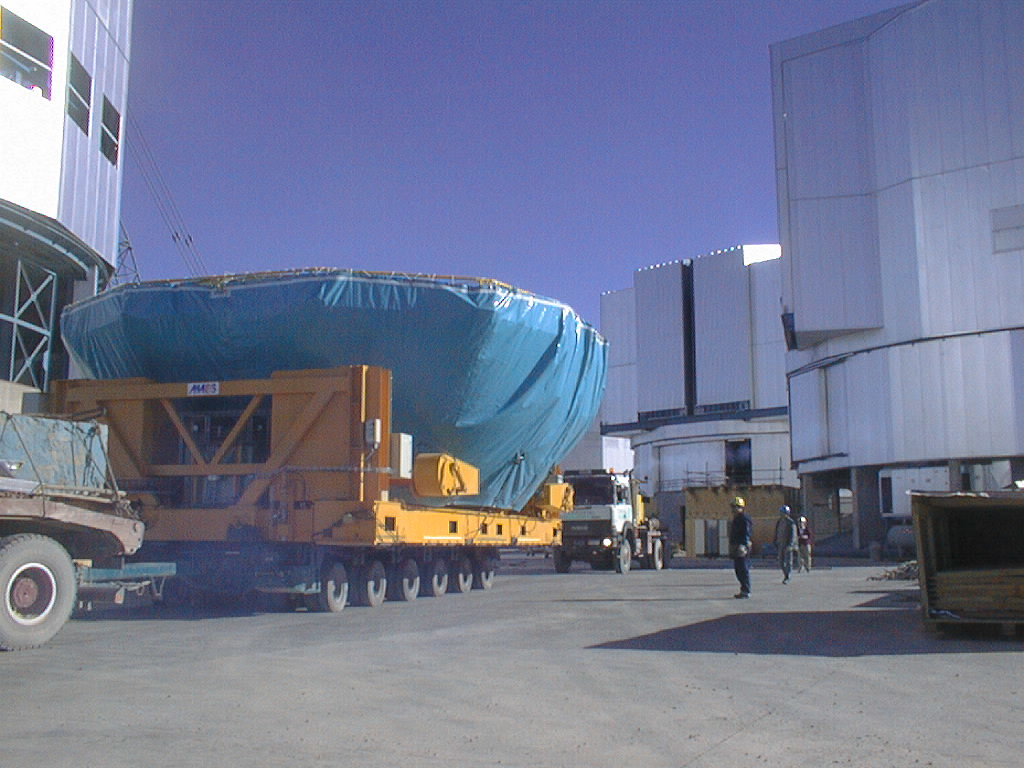

Preparations for VLT UT1 first light

Final preparations being carried out in the week before the VLT UT1 First Light. Following successful optical alignment tests, the 8.2-m primary mirror was removed from the first Unit Telescope (UT1). This image shows the mirror being moved into the Mirror Maintenance Building (MMB) to be coated with a thin, highly reflective aluminium layer. The transport moves between the telescope enclosures - nos. 1, 2 and 3 to the right, and no. 4 to the left. (Photo obtained on May 17, 1998).

Credit: ESO